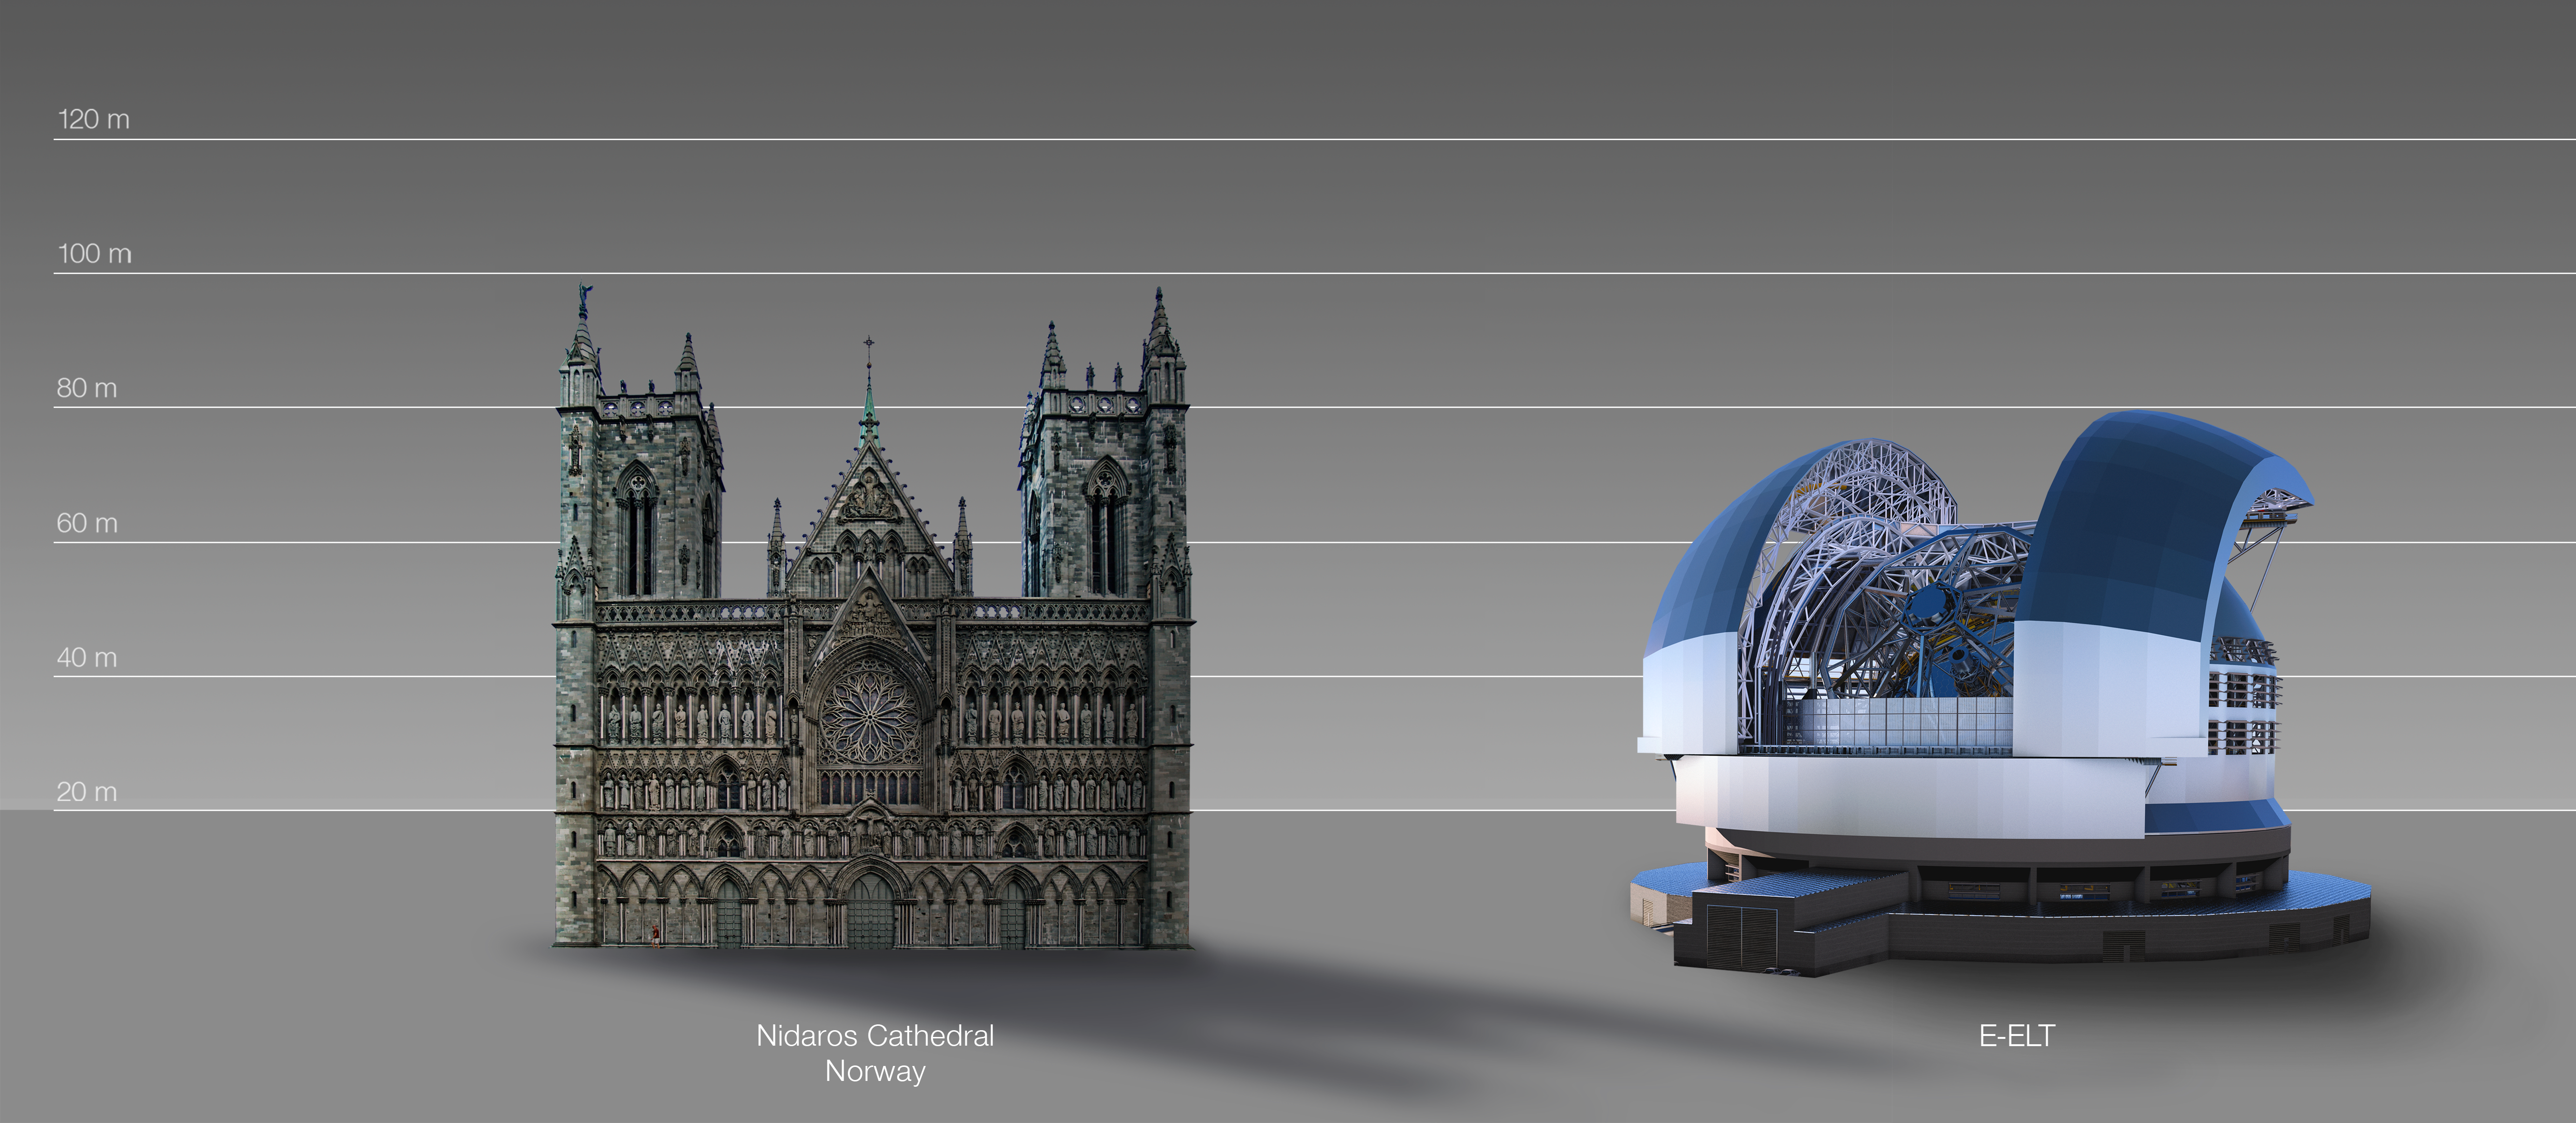

The ELT compared to the Nidaros Cathedral in Trondheim, Norway

This artist's impression compares the ELT to the Nidaros Cathedral in Trondheim, Norway.

The design for the ELT shown here was published in 2016. (eso1617)

Credit: ESO